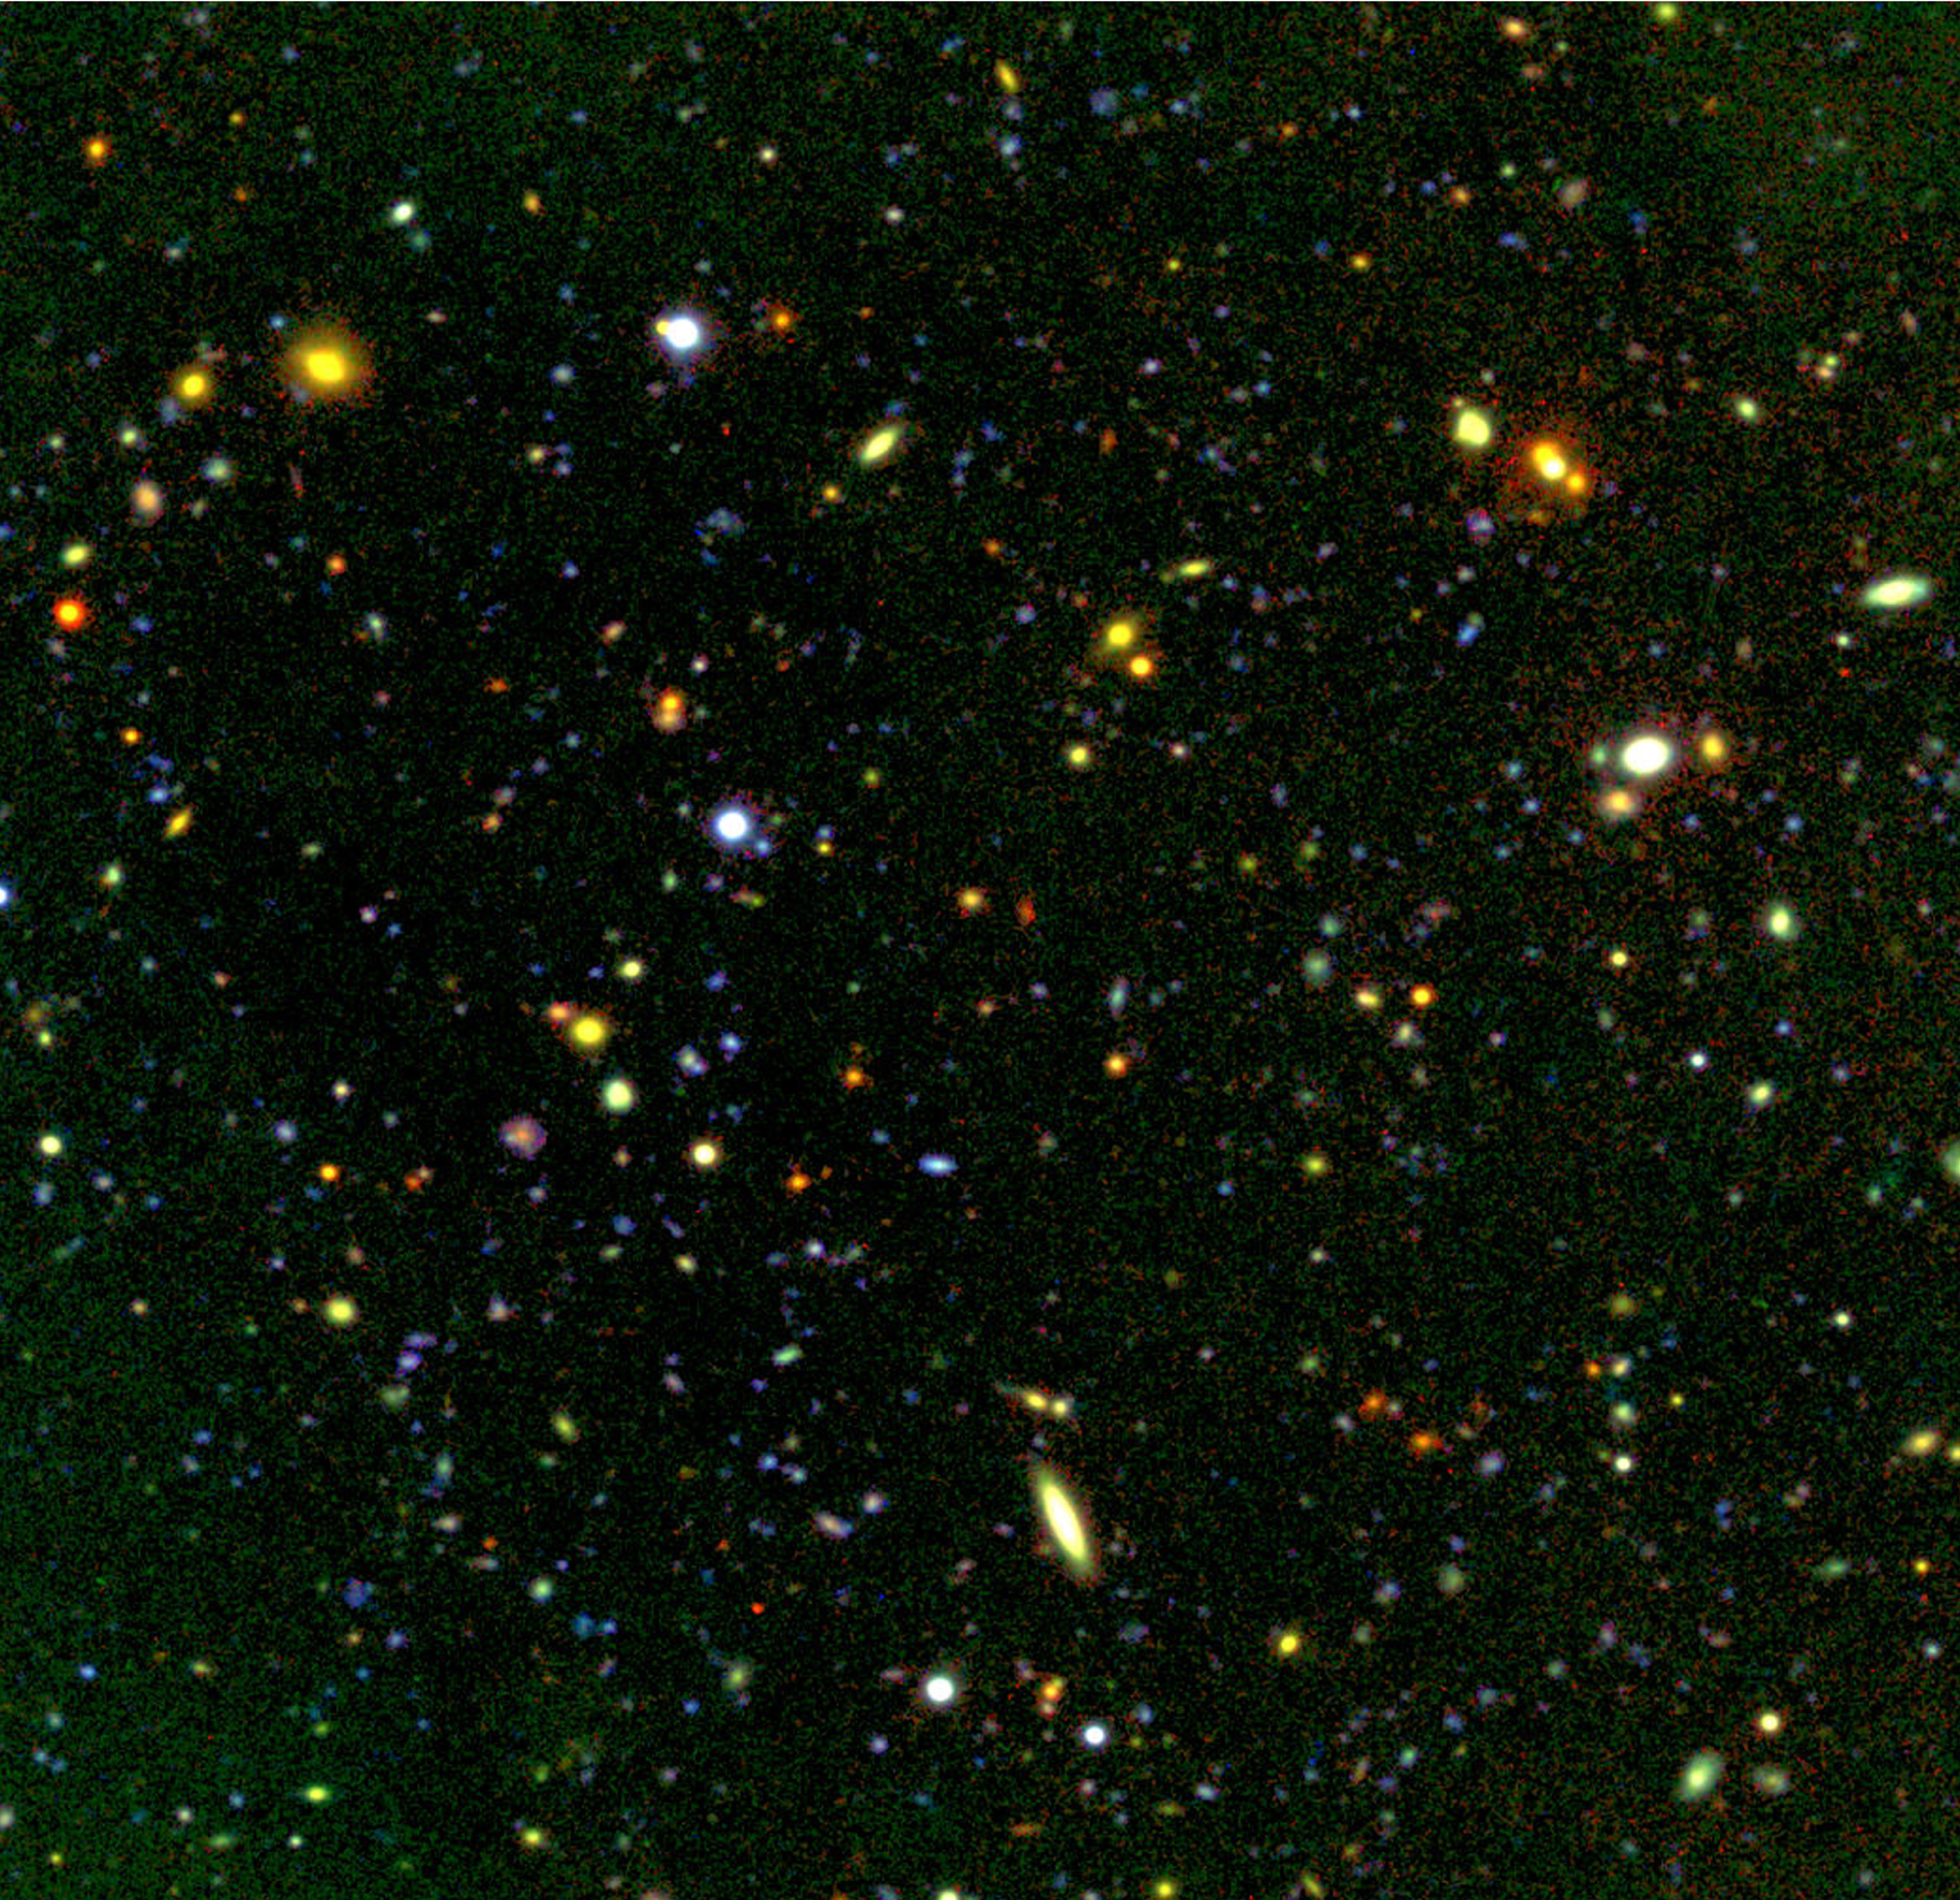

FORS Deep Field near Q0103-260

During the commissioning of FORS1, "deep fields" were observed in order to estimate the limiting magnitudes of the new instrument. Fields were selected which do not contain bright stars that might reduce the image quality due to scattered light. This FORS "deep field" hosts the quasar Q0103-260, which is visible as a bright white source near the bottom, to the lower left (south-east) of the prominent spiral galaxy.

Credit: ESO